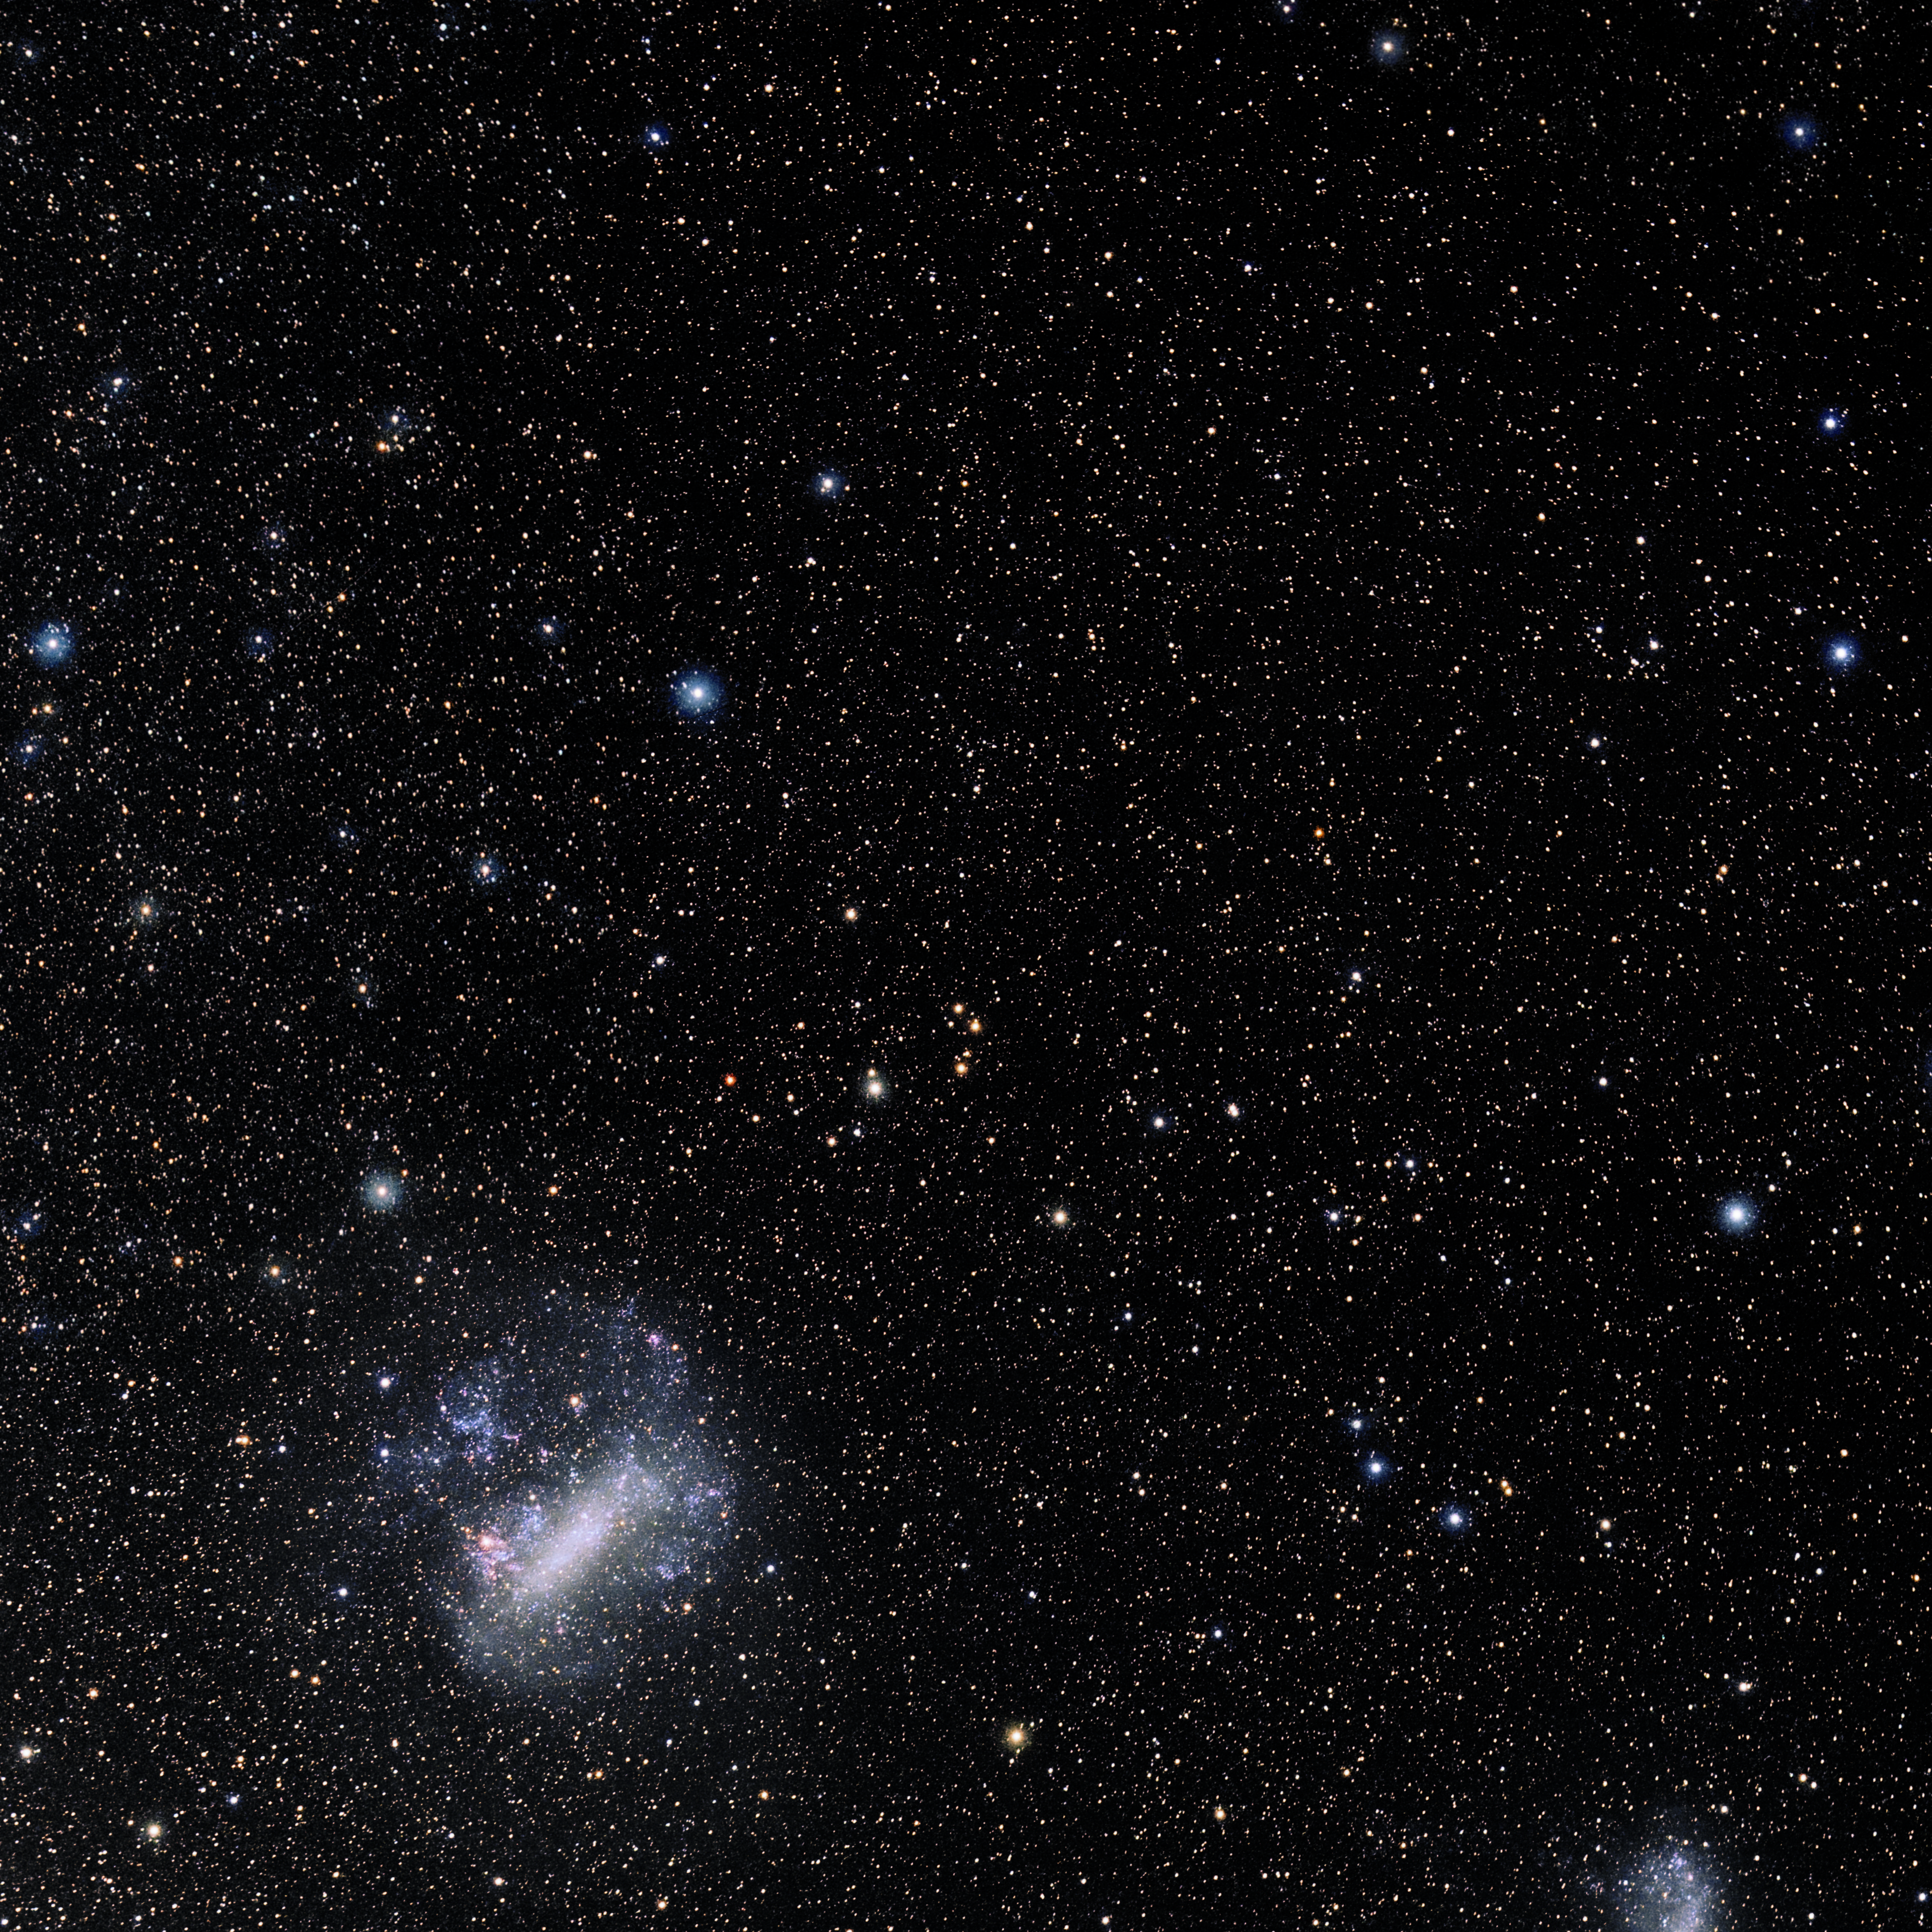

Reticulum

Photo of the constellation Reticulum produced by NOIRLab in collaboration with Eckhard Slawik, a German astrophotographer. Here is the annotated version.

Credit: E. Slawik/NOIRLab/NSF/AURA/M. Zamani